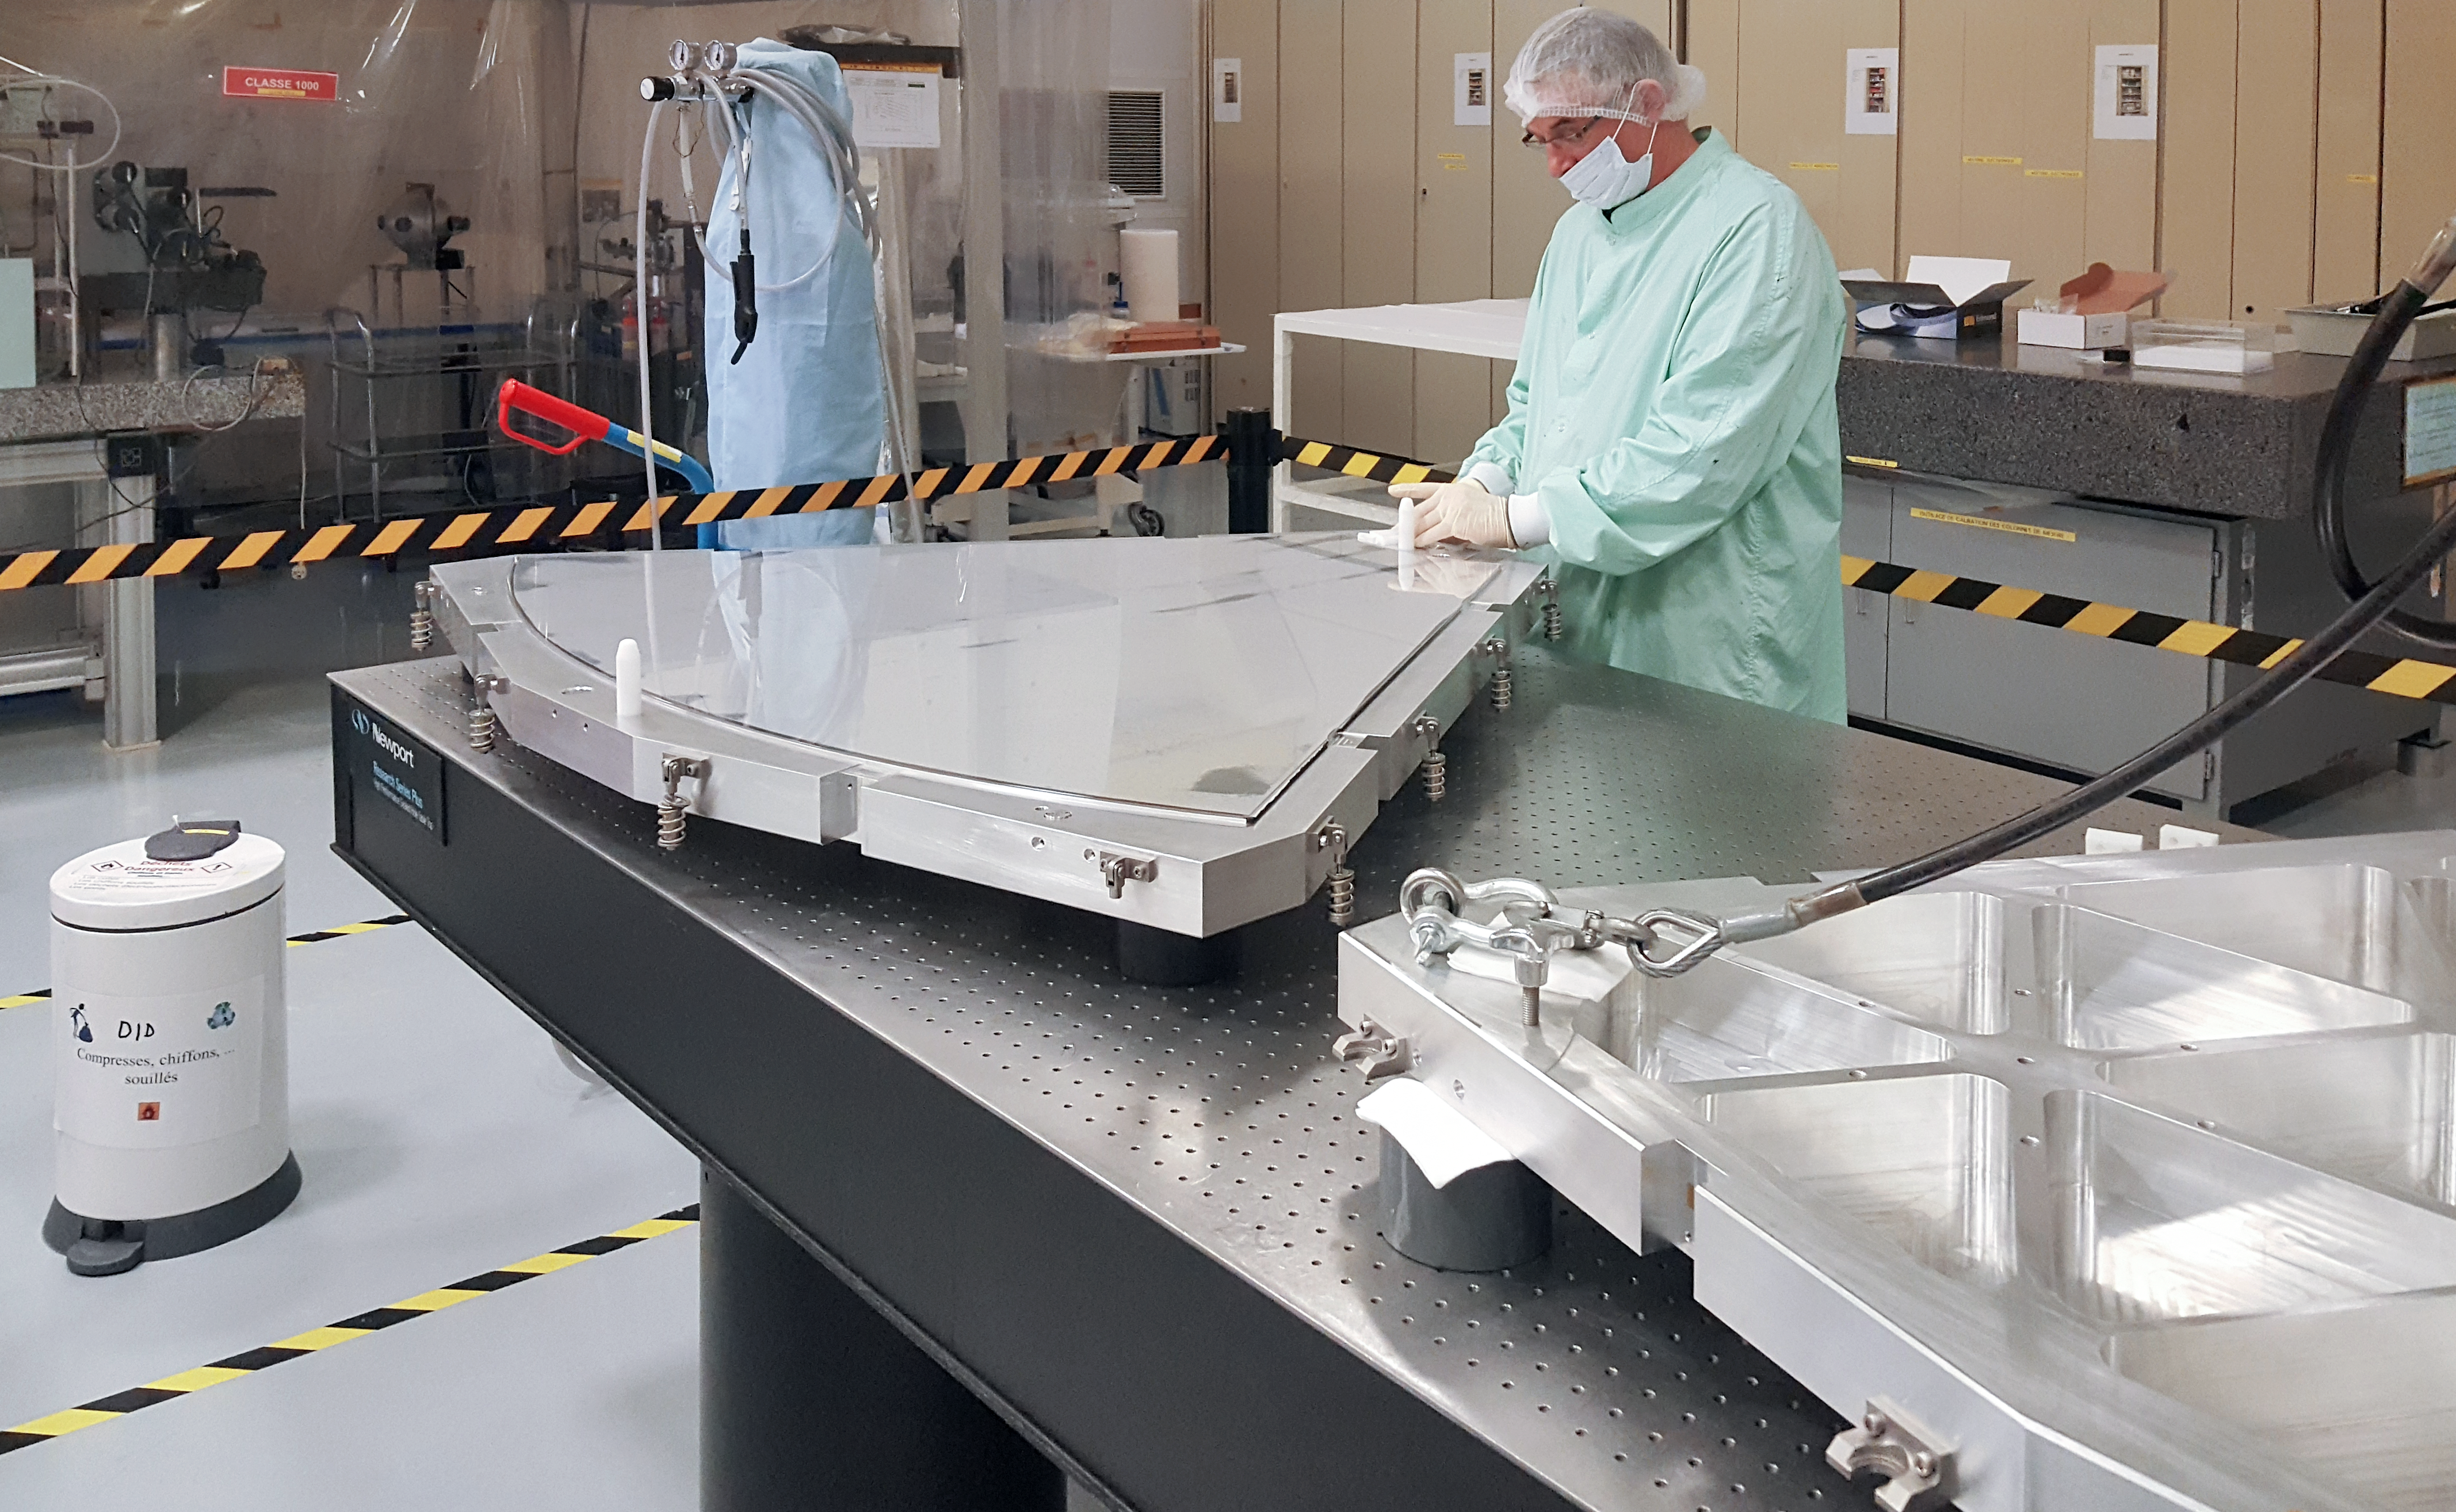

First Shell of ELT Deformable Mirror Completed

The French optics company Safran Reosc has completed the first of six shells that will comprise the M4 deformable mirror system, which forms a fundamental part of ESO’s Extremely Large Telescope (ELT). When complete, the adaptive M4 mirror will be 2.4 metres in diameter and only 1.95 millimetres thick. This very thin mirror is one of the five main mirrors of the ELT’s optical system, with the main segmented mirror being 39 metres in diameter.

Credit: Safran Reosc